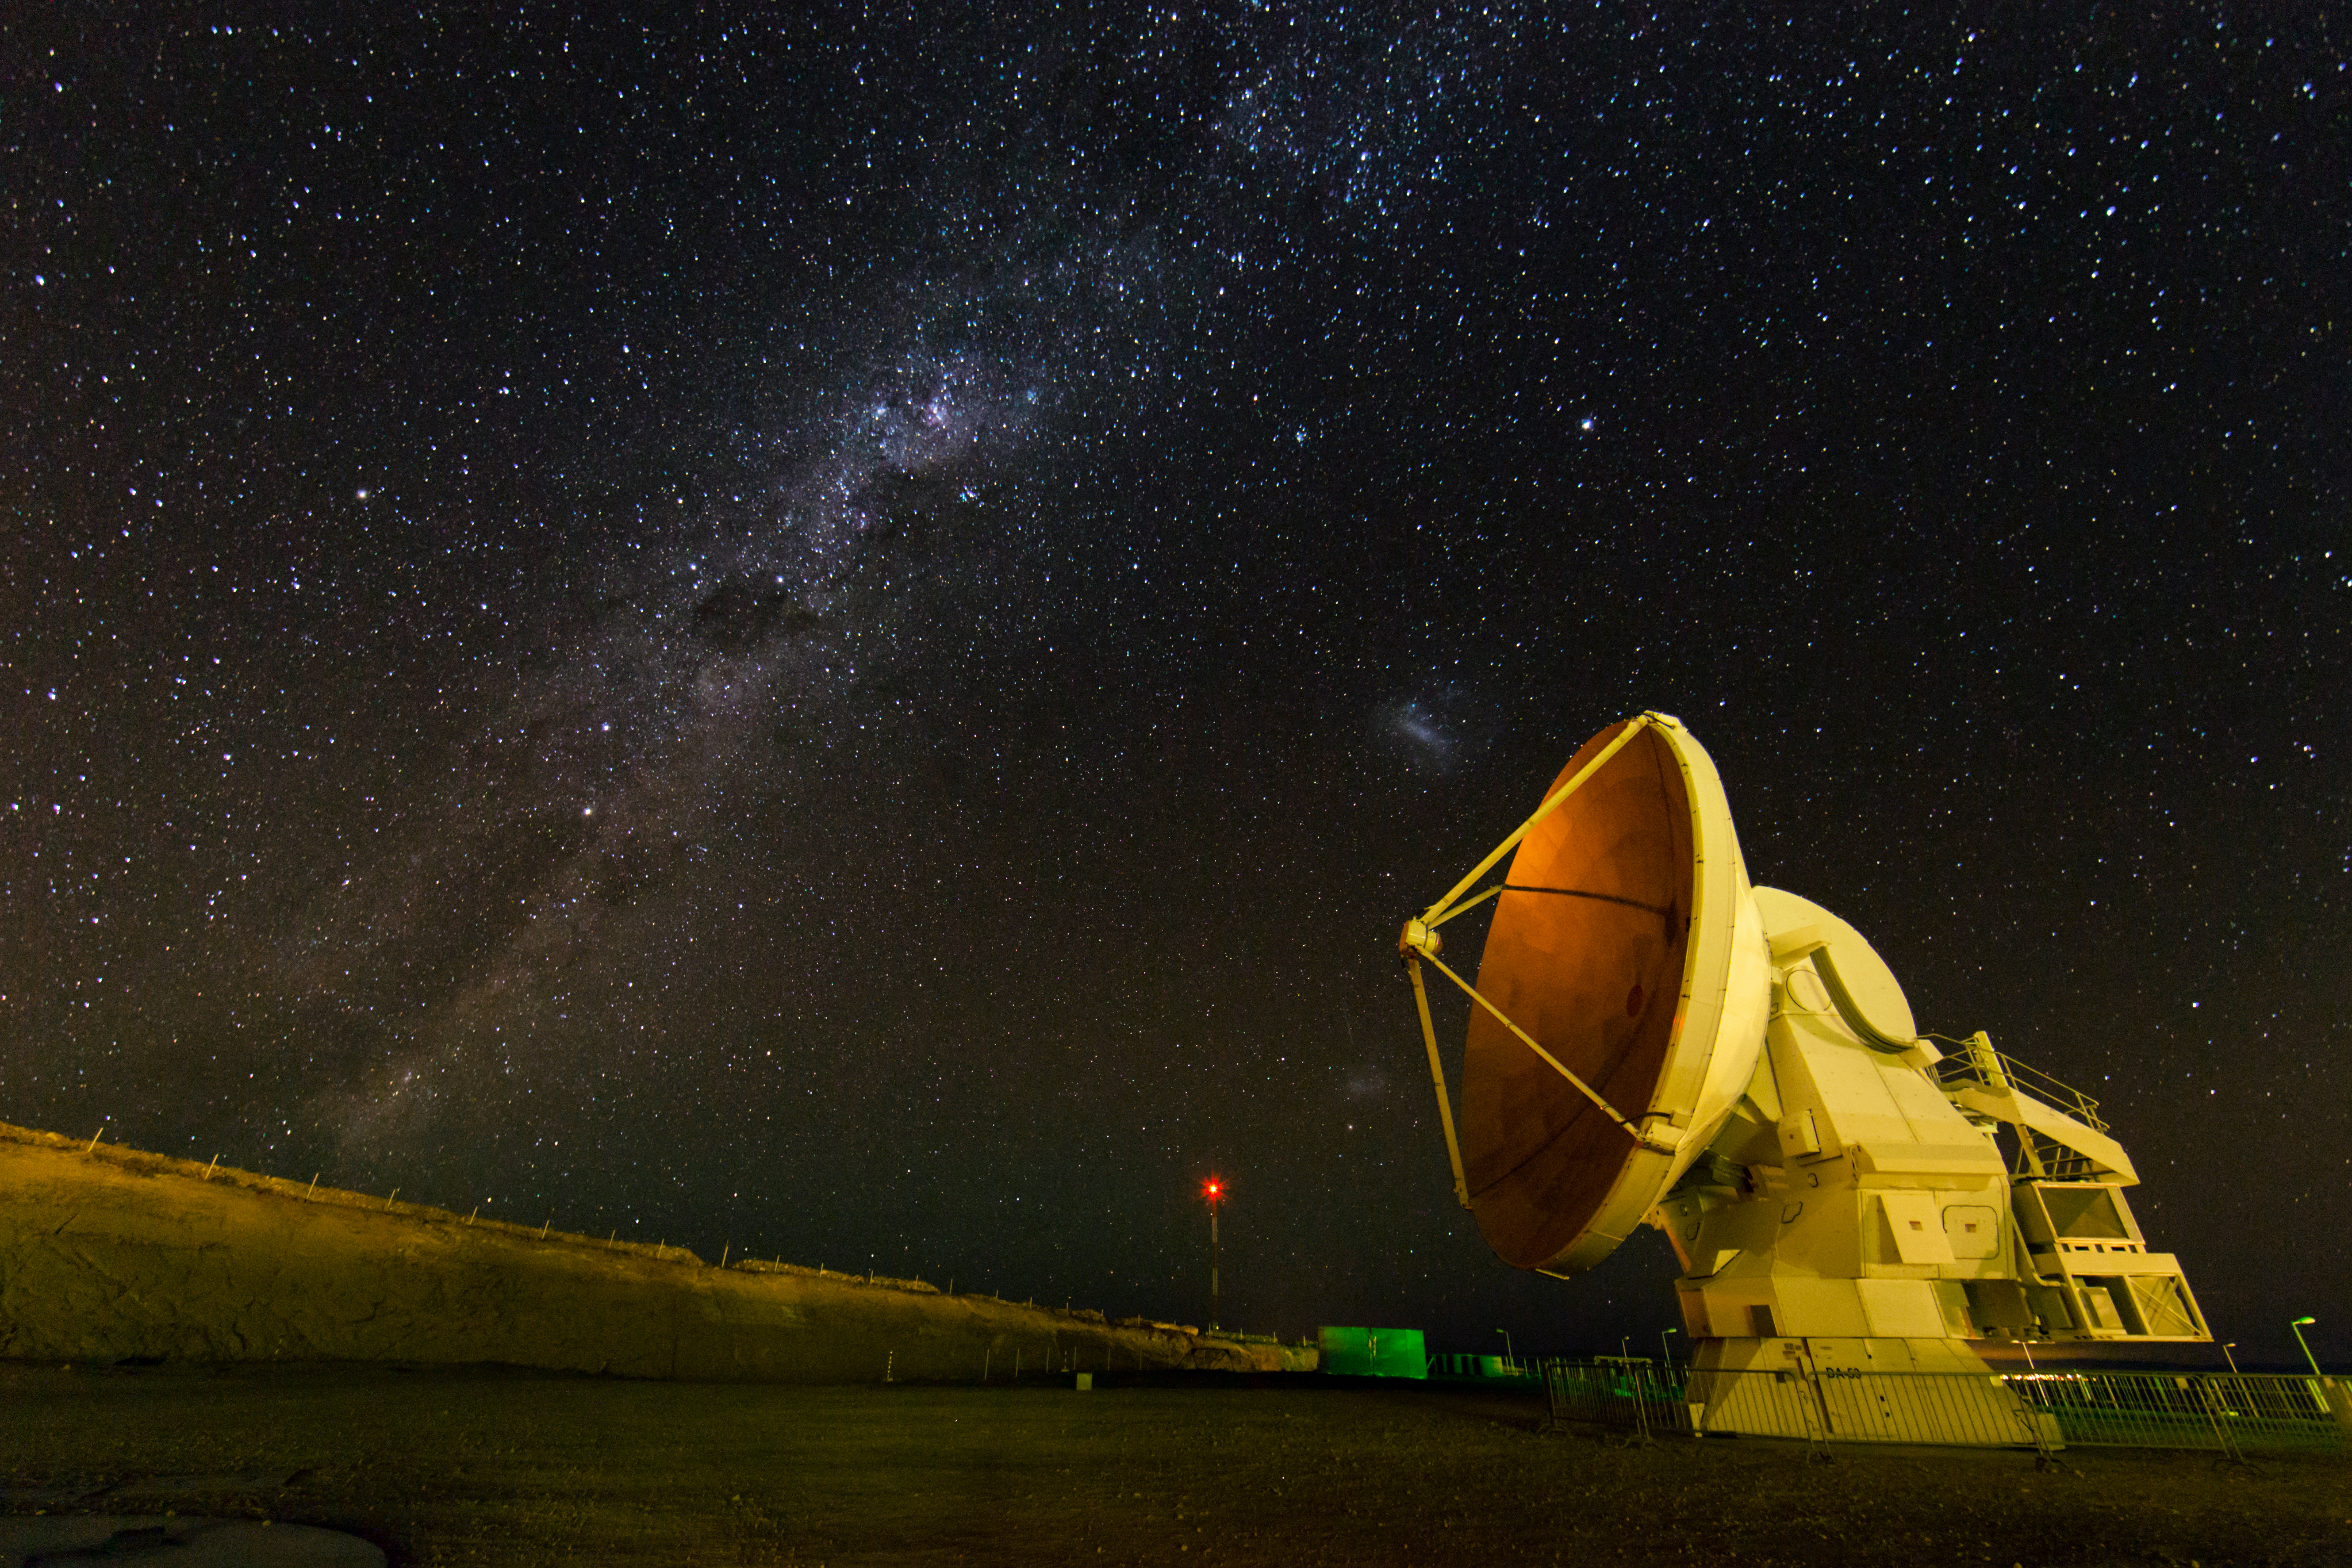

ALMA antenna at night

ALMA antenna at night. Image taken during the ESO Ultra HD Expedition.

Credit: ESO/C.Malin